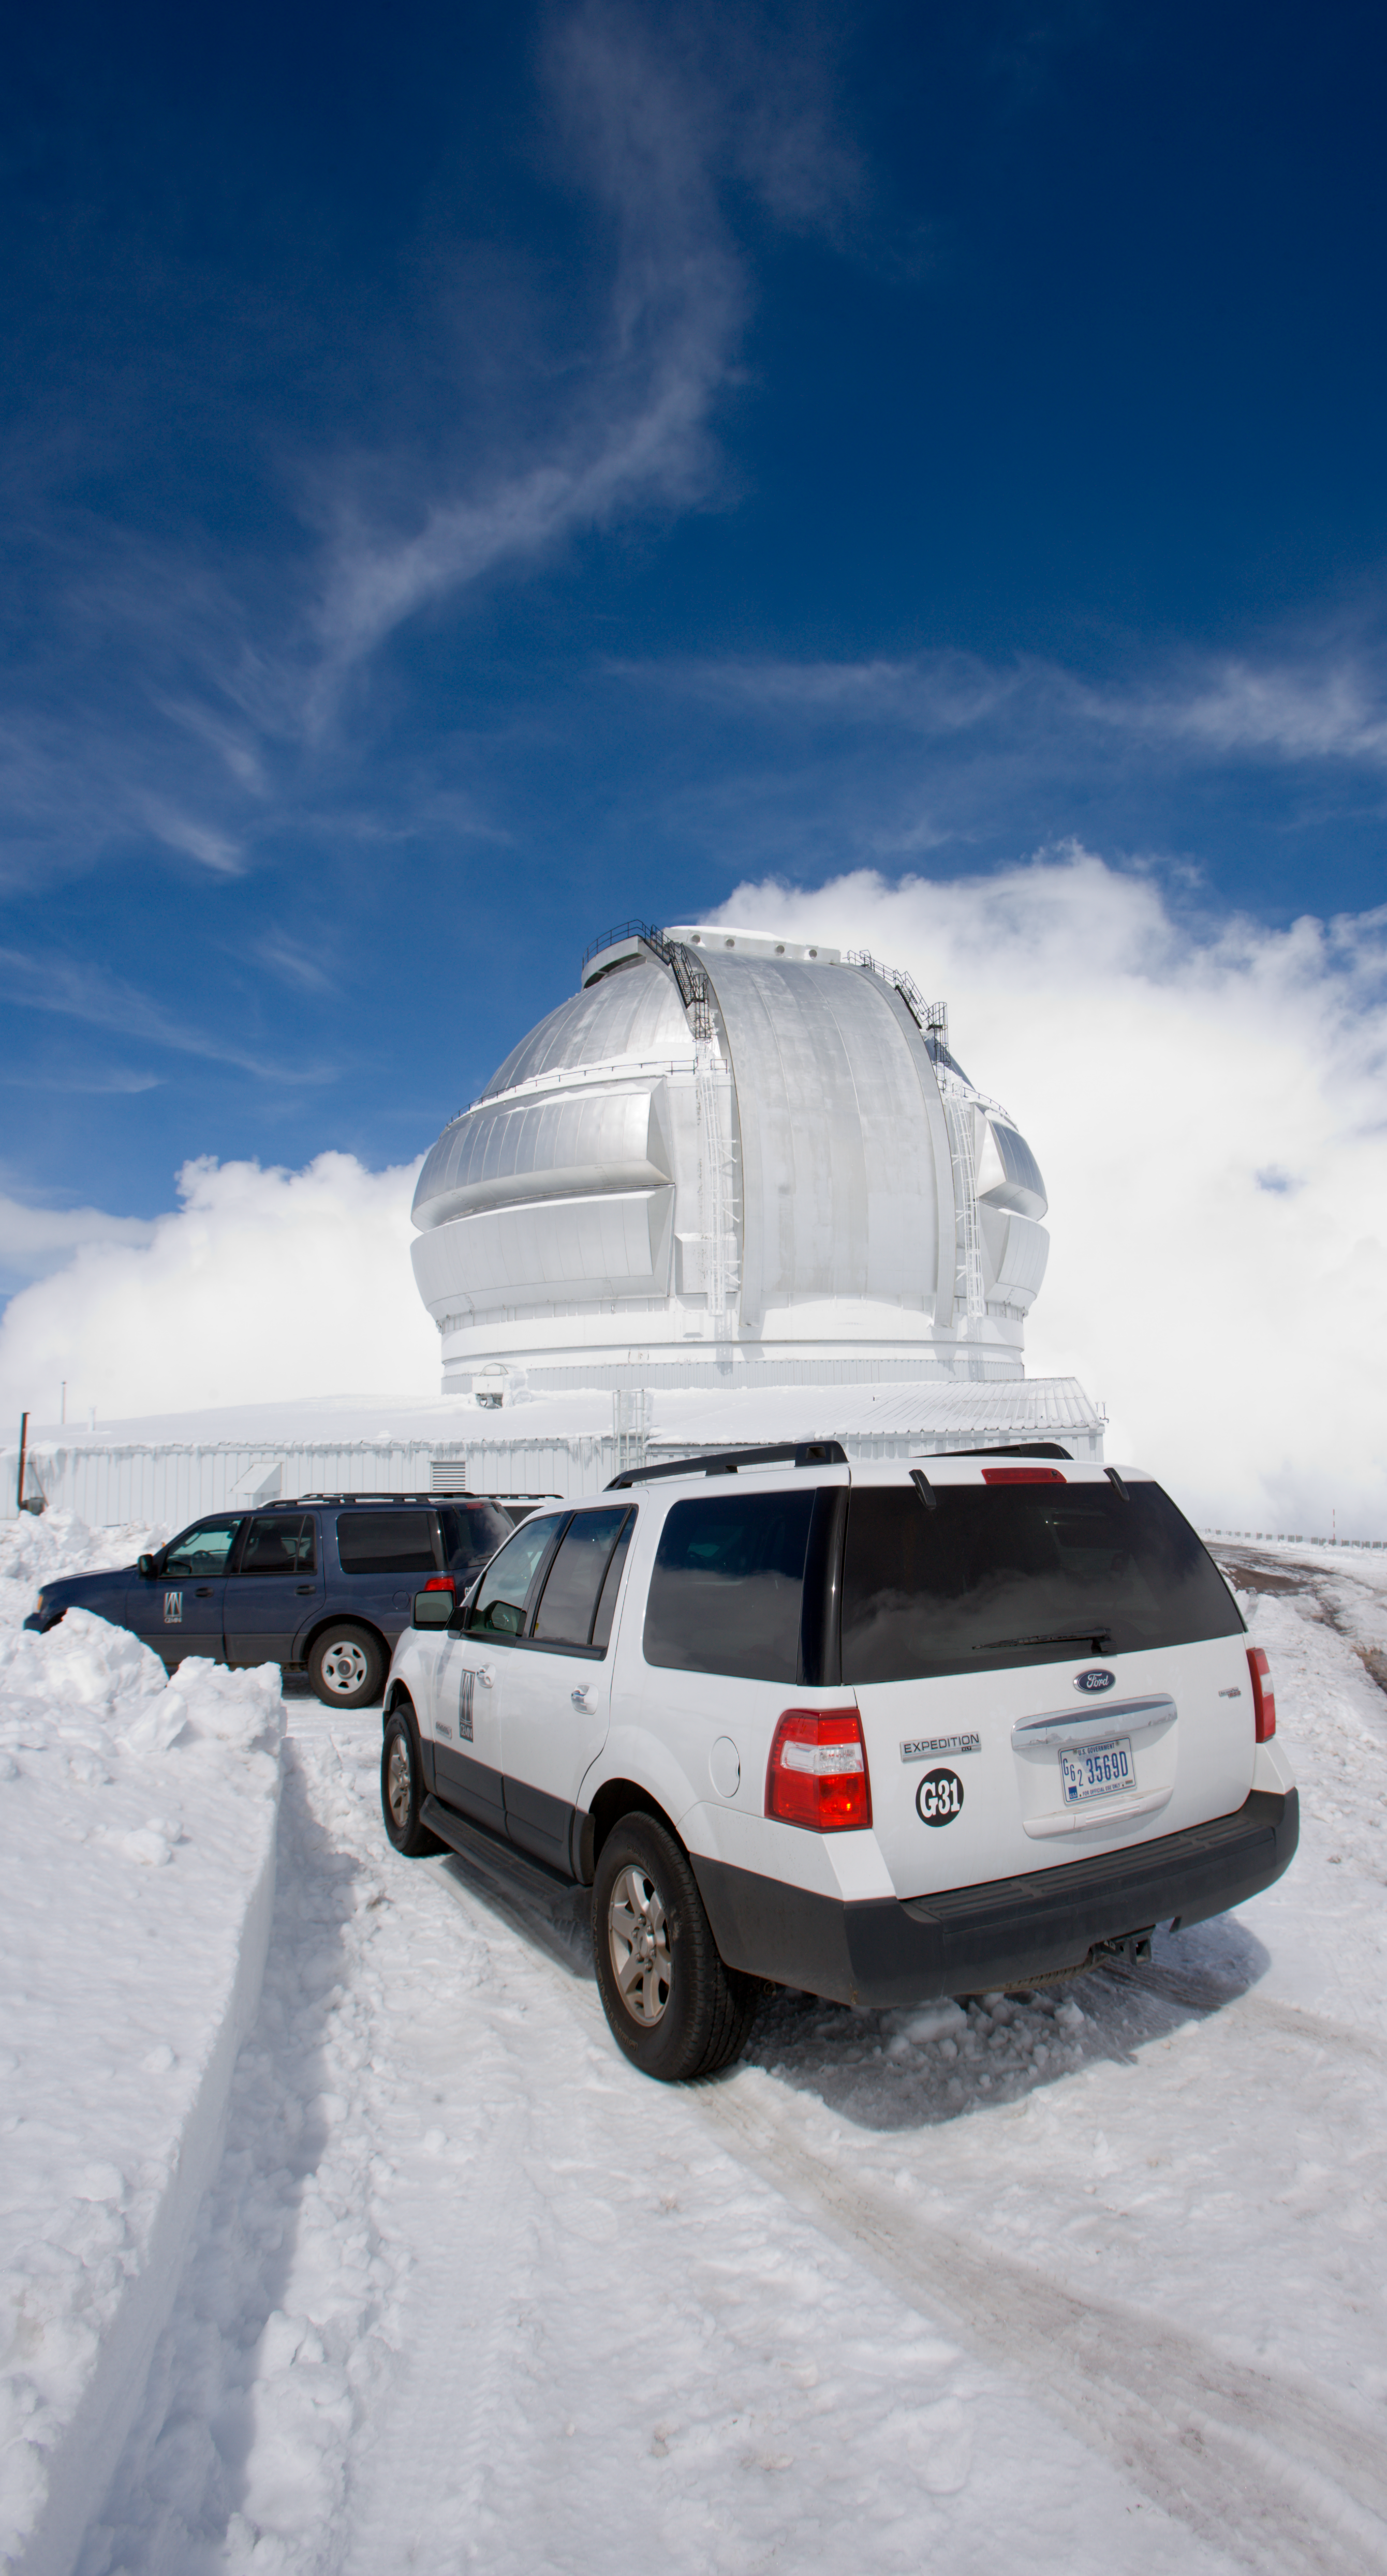

Snowy Observatory

Credit: International Gemini Observatory